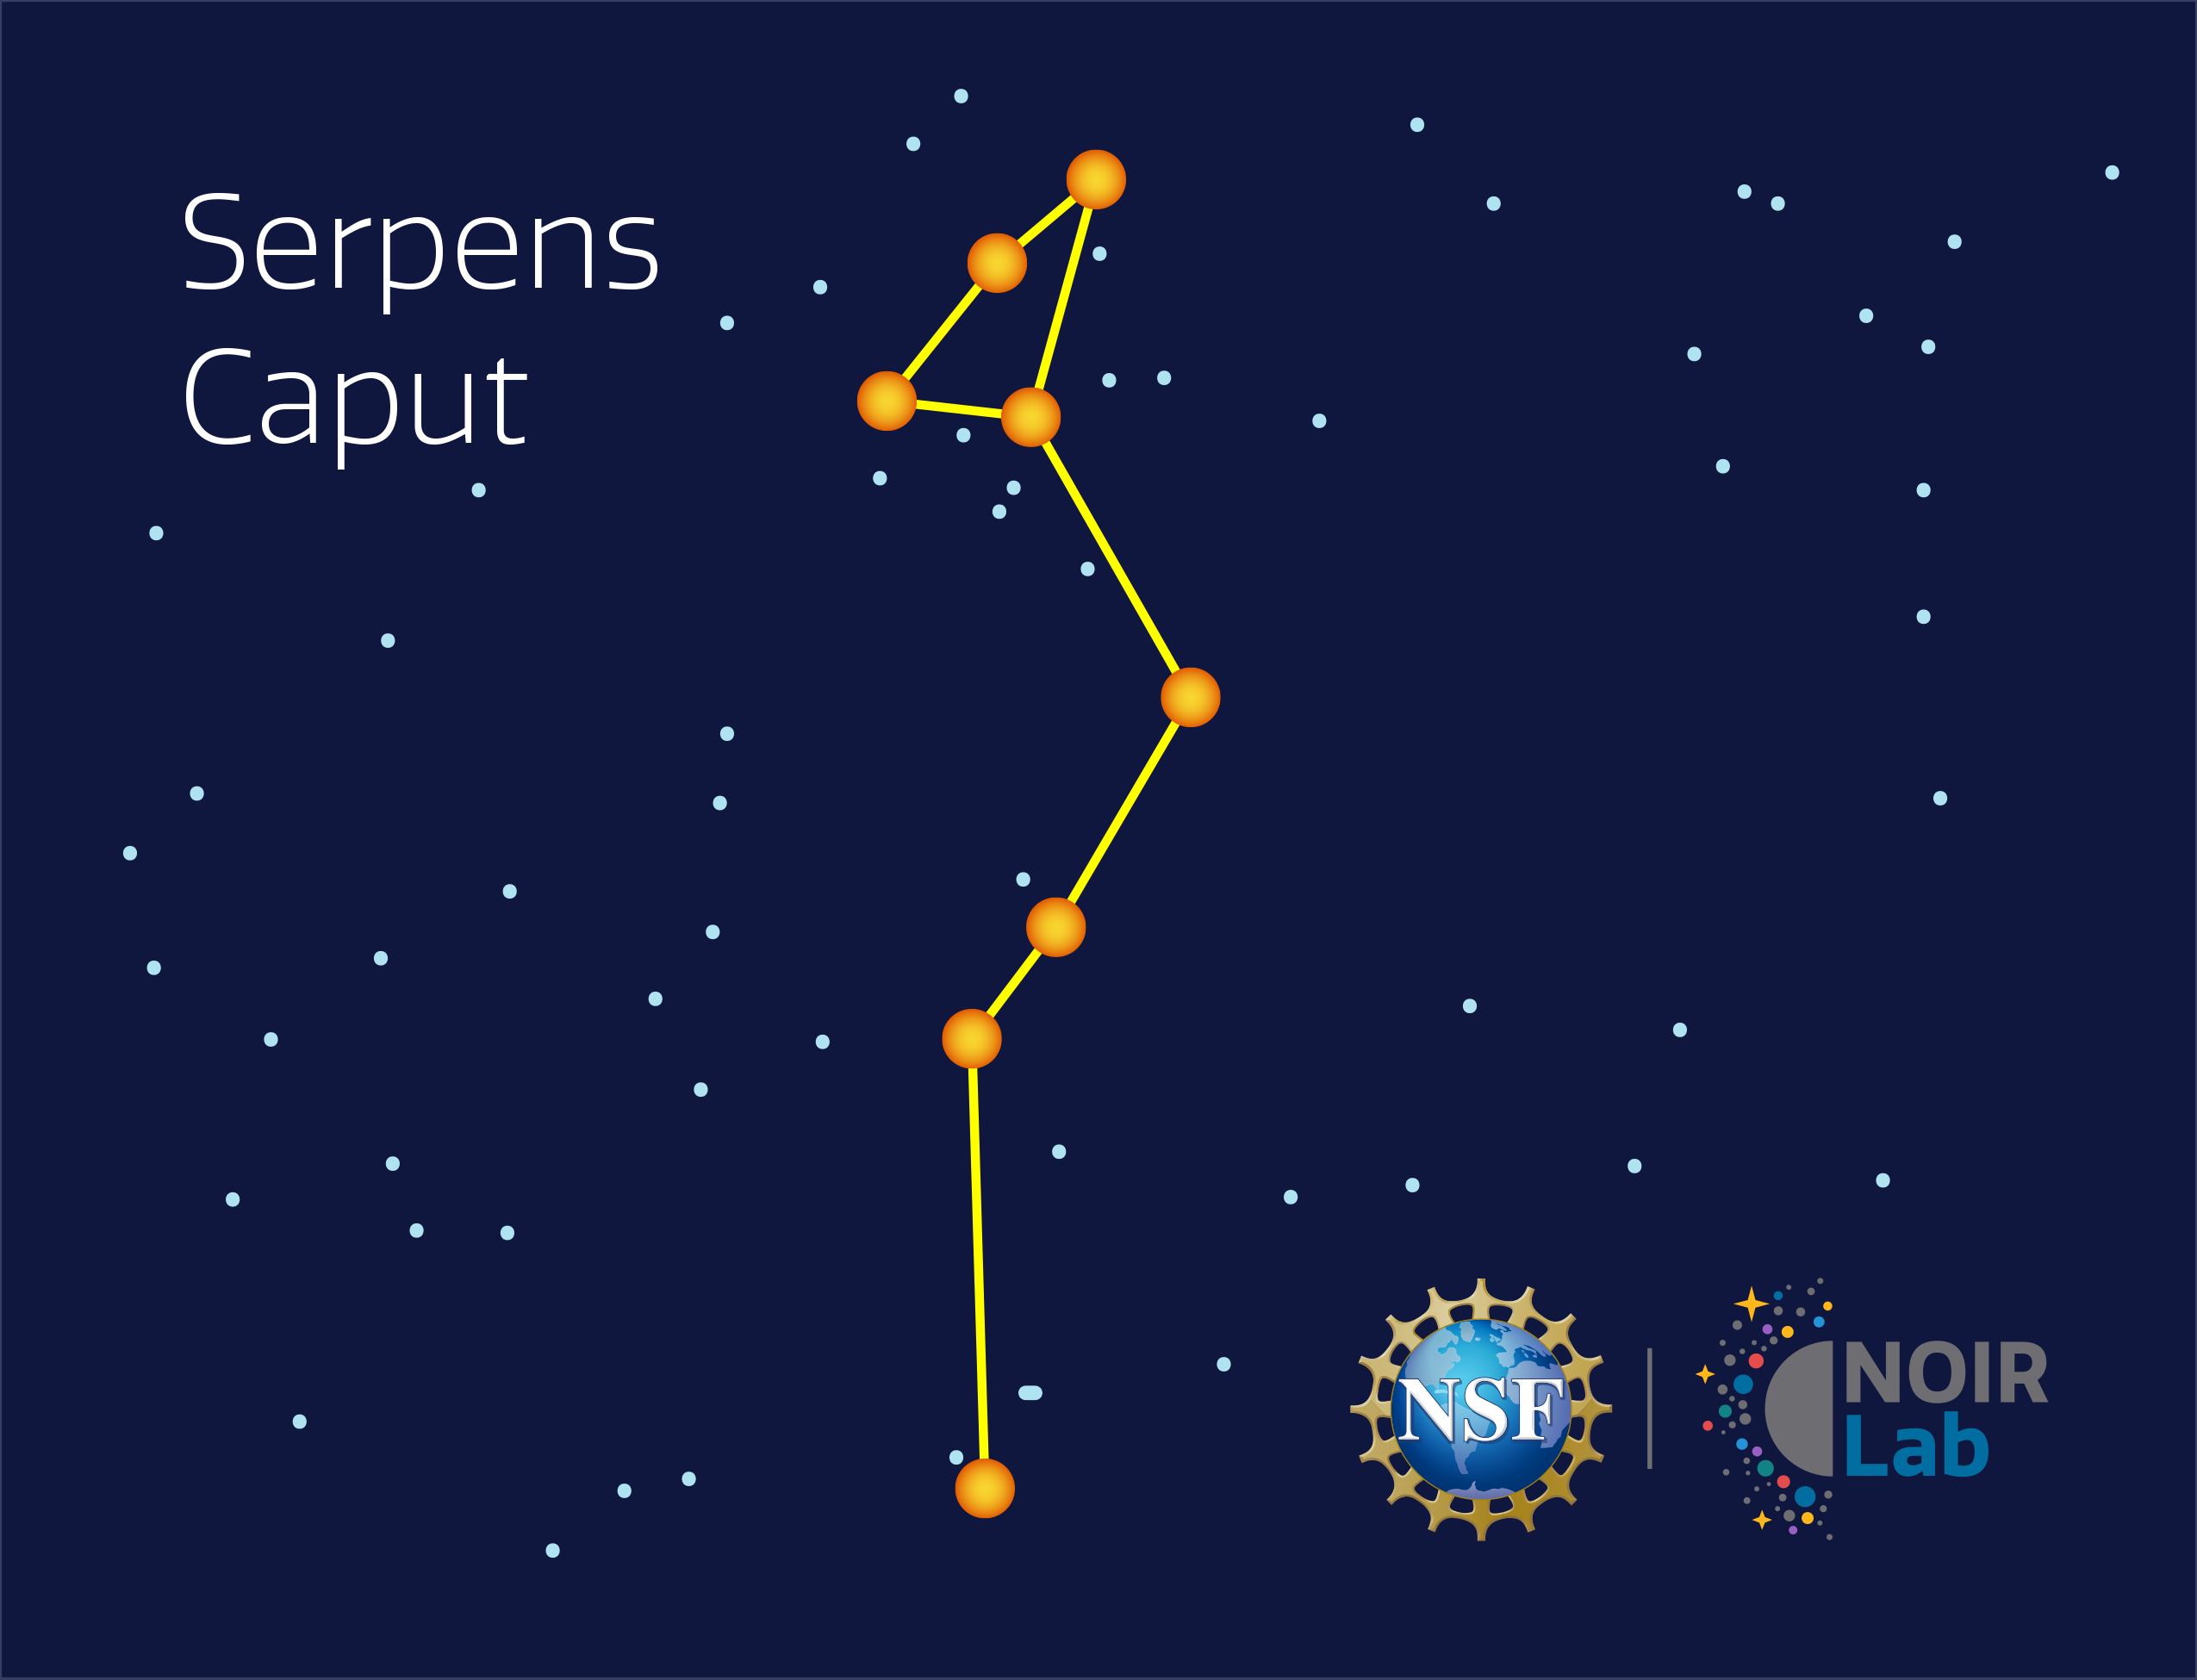

Serpens Caput

Credit: NOIRLab